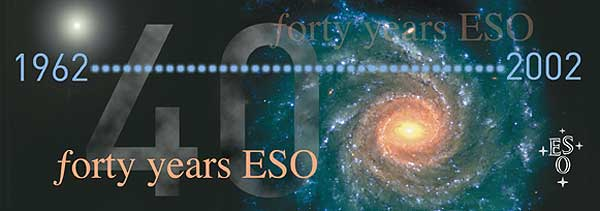

ESO 40 Years (1962 - 2002)

ESO 40 Years (1962 - 2002)

Credit: ESO